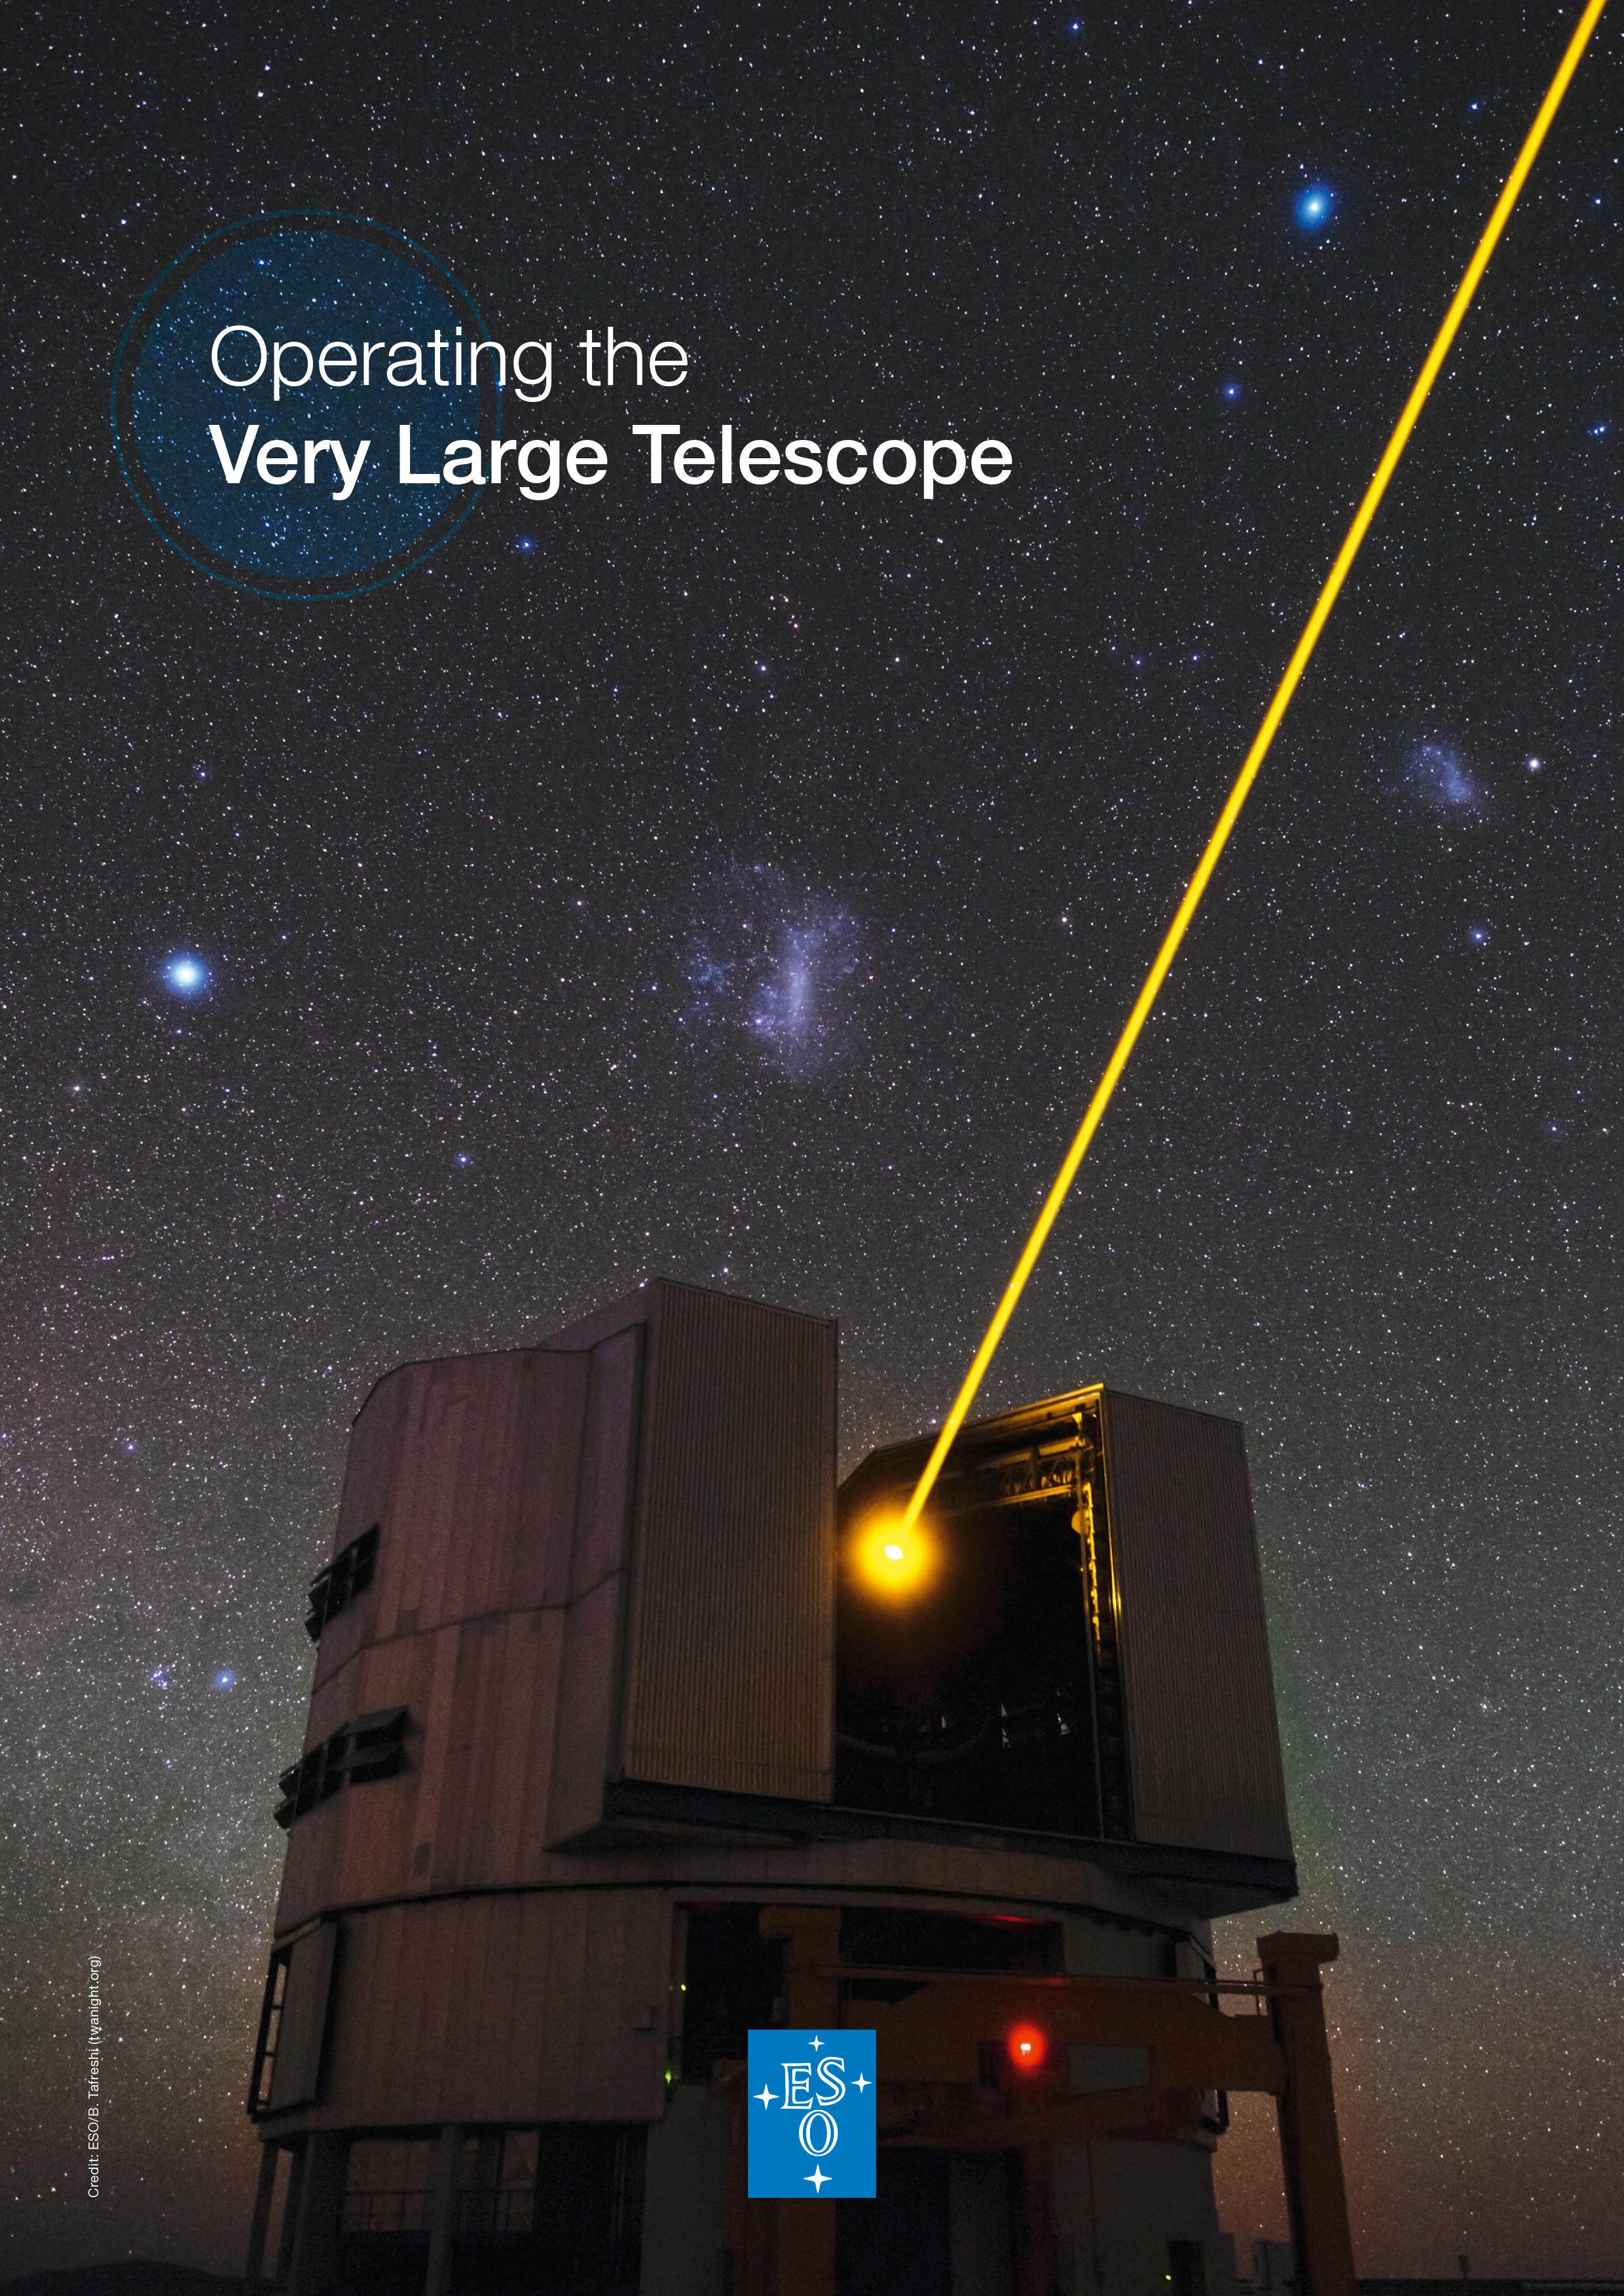

The brochure Operating the Very Large Telescope

Read more about the brochure and download it in PDF format on this link.

Credit: ESO